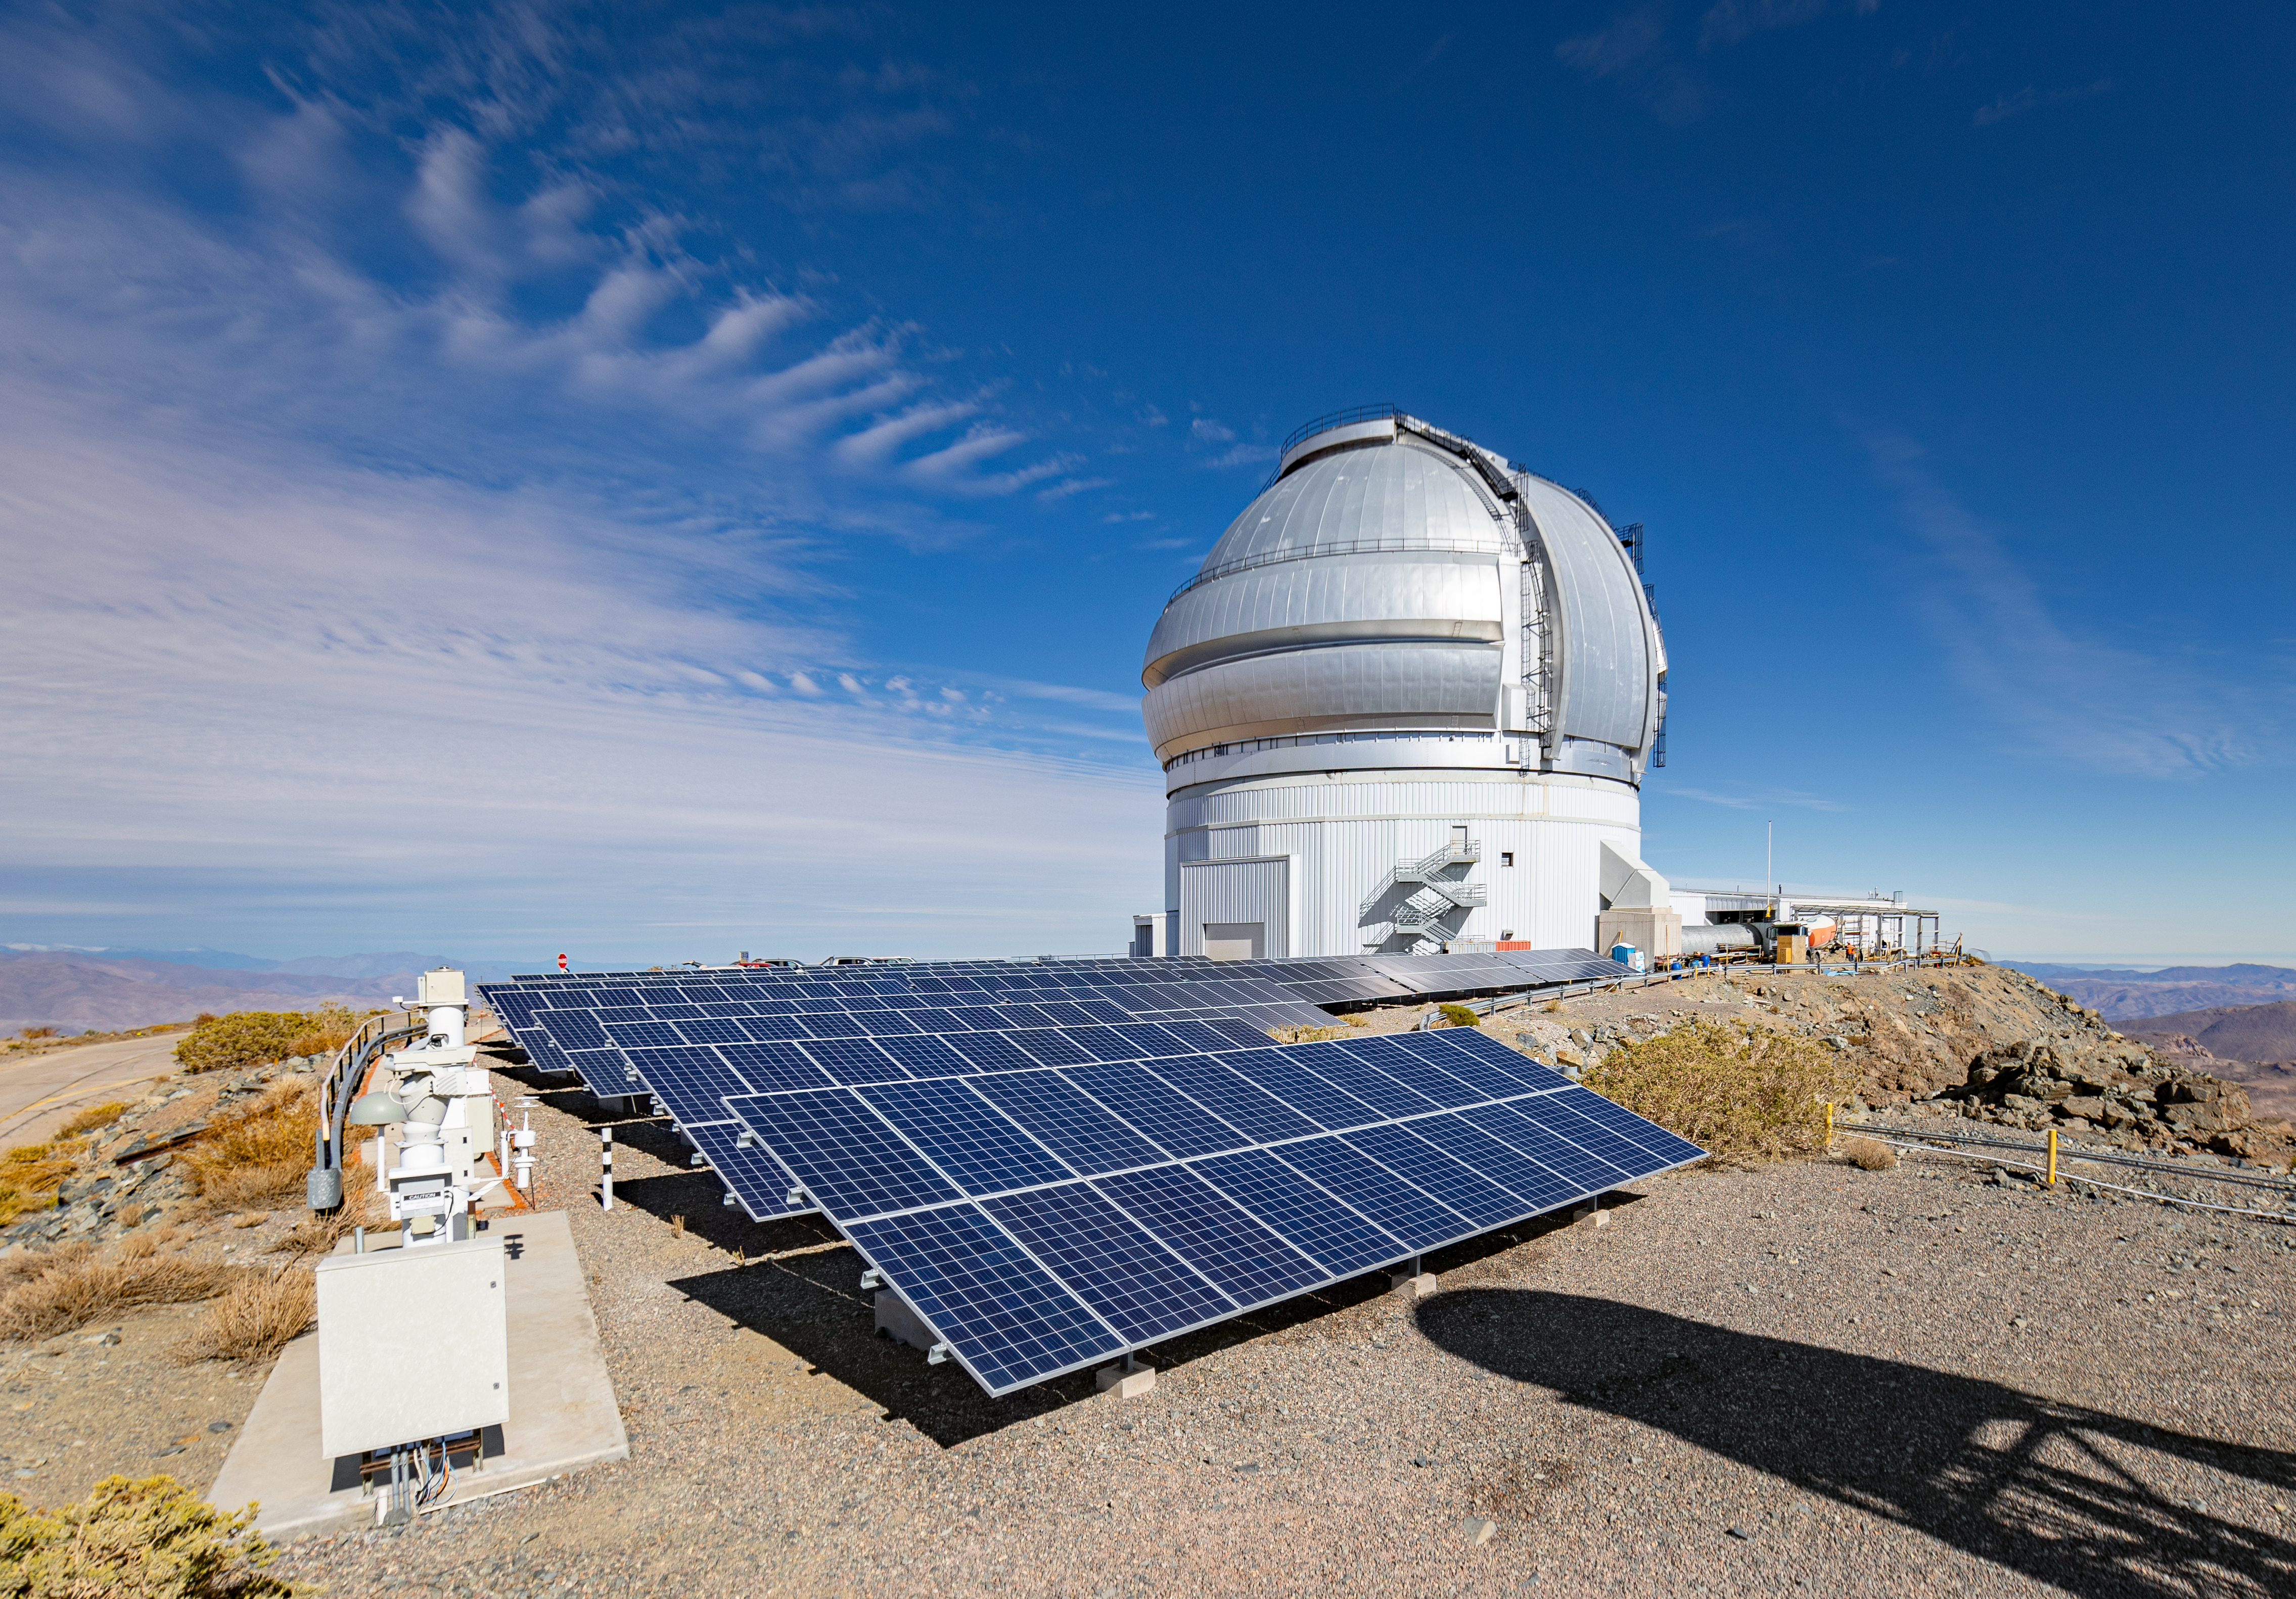

Solar panels at Gemini South

Gemini South on Cerro Pachón in Chile is powered by solar panels.

Credit: International Gemini Observatory/NOIRLab/NSF/AURA/D. Munizaga